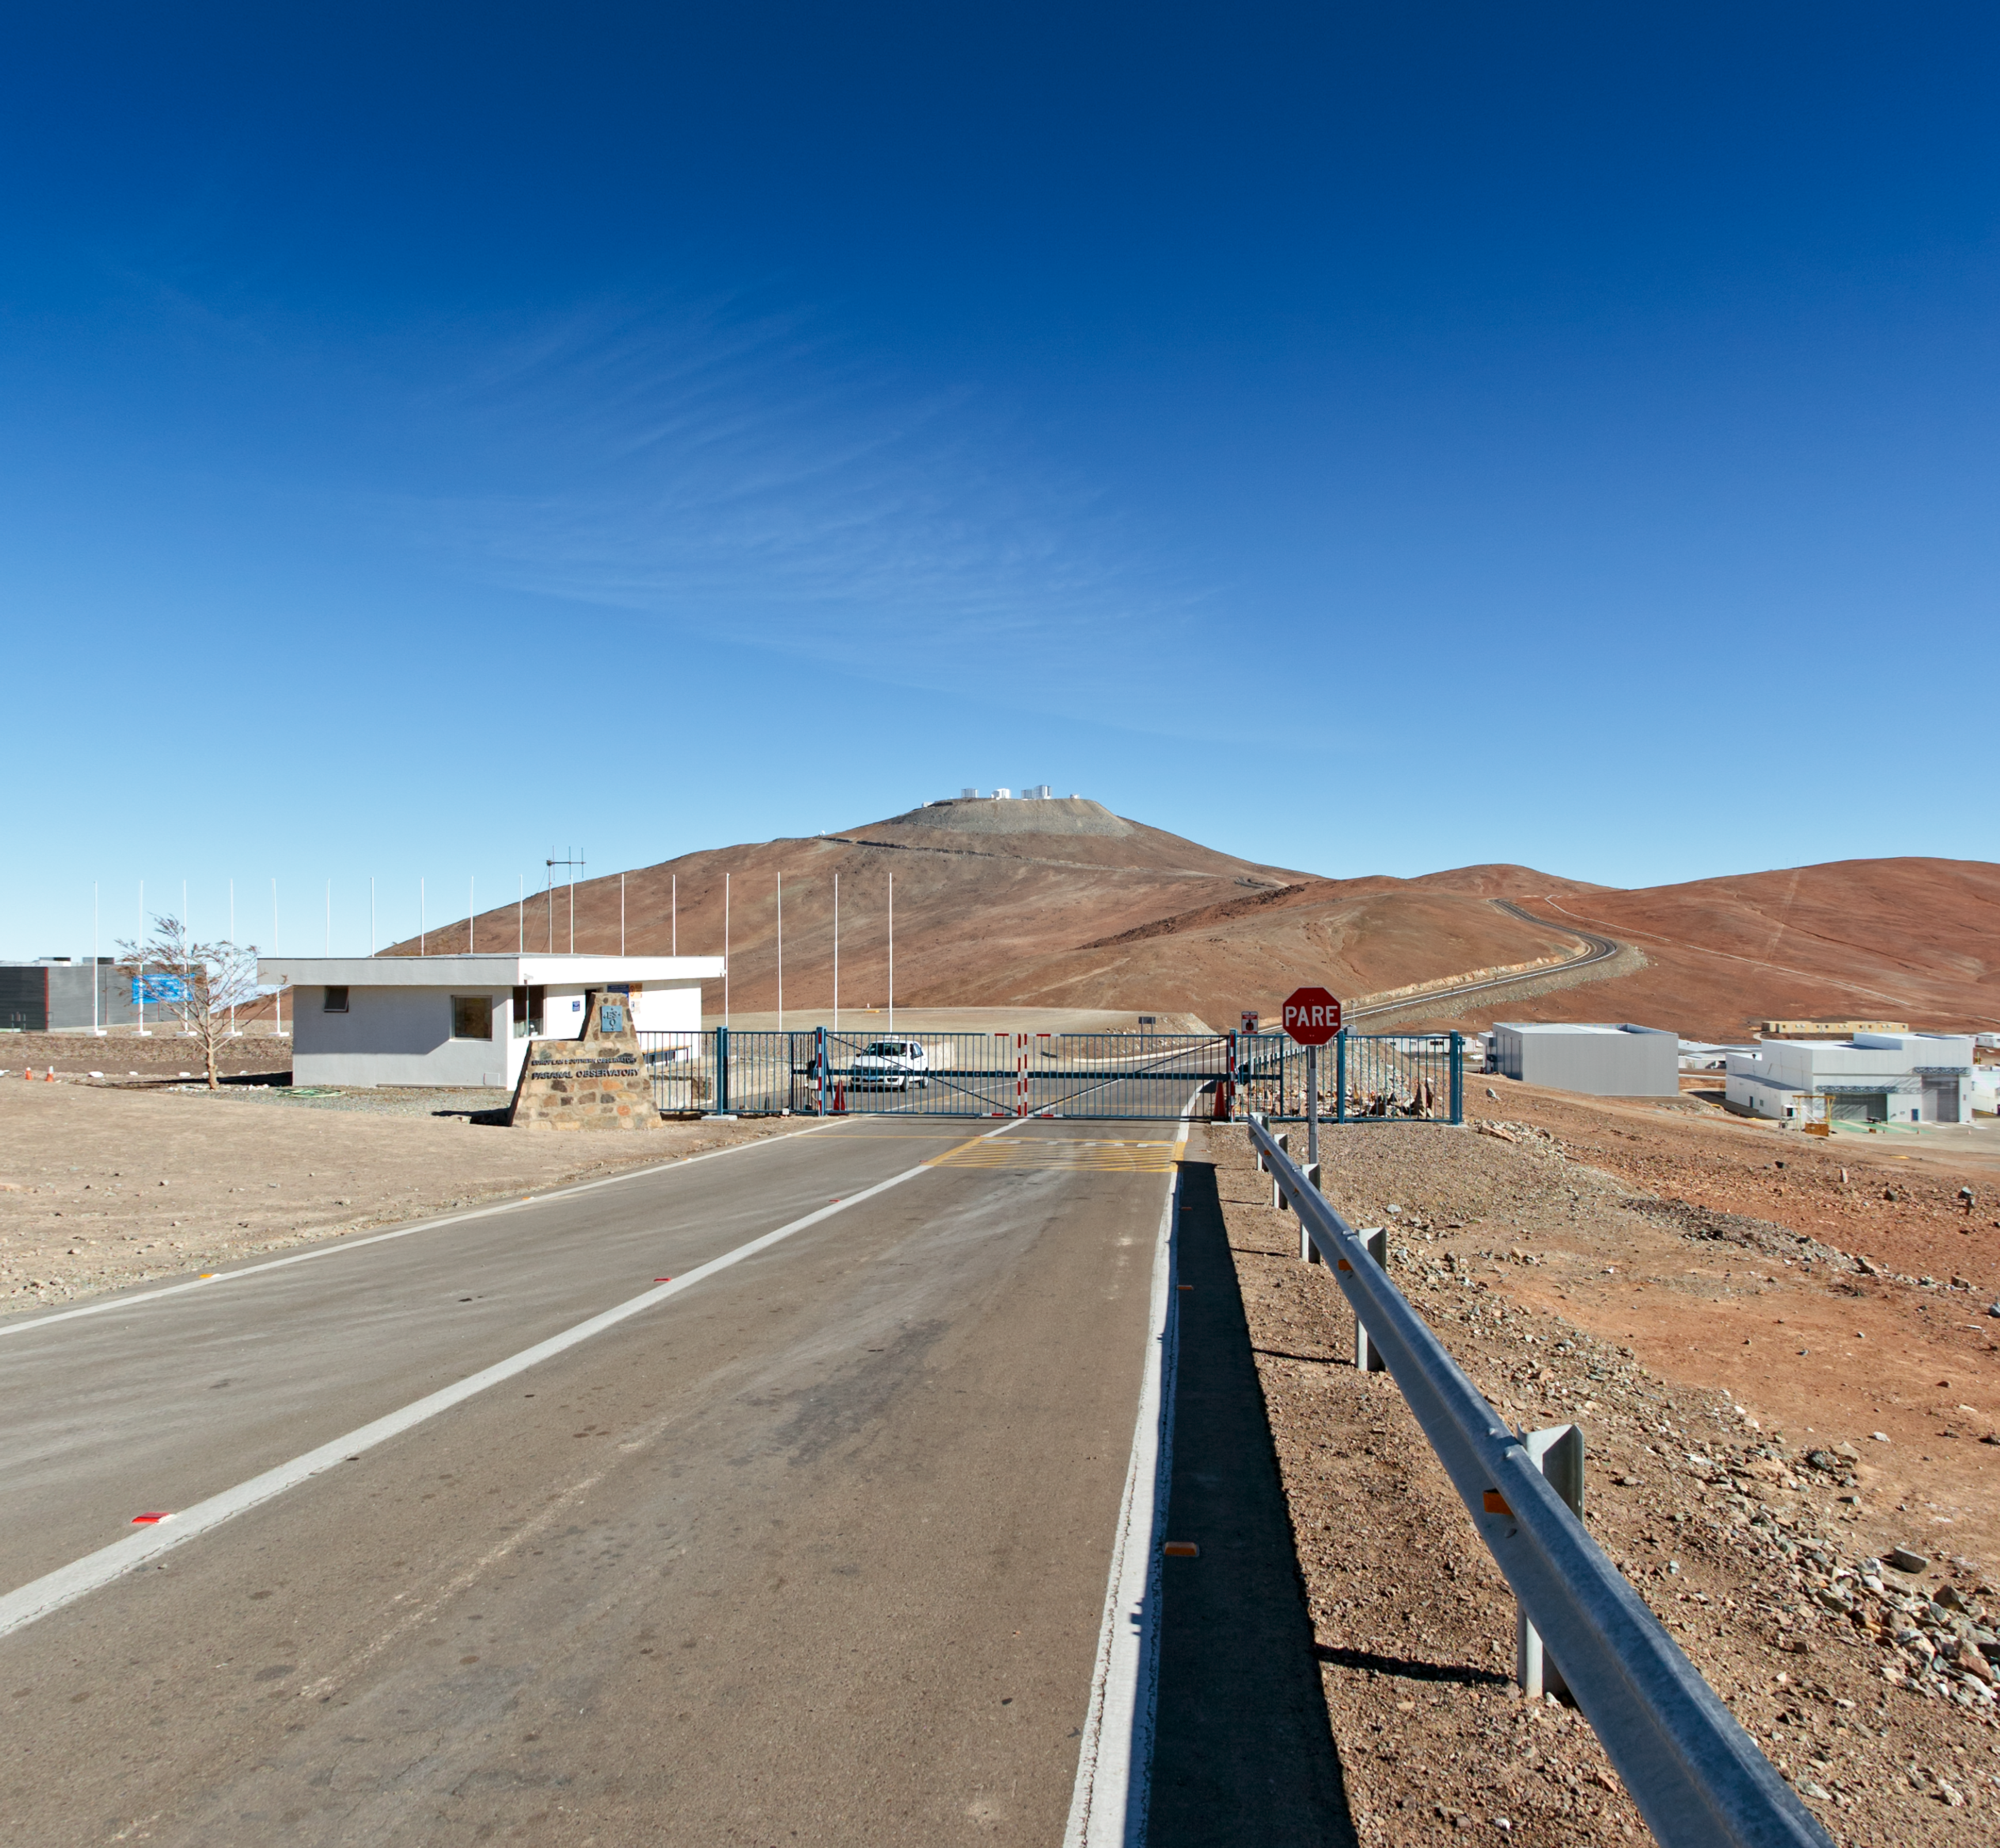

From a dirt track to the world’s leading observatory (present)

This is the present-day image from the Then and Now comparison Picture of the Week, From a Dirt Track to the World’s Leading Observatory

Credit: ESO